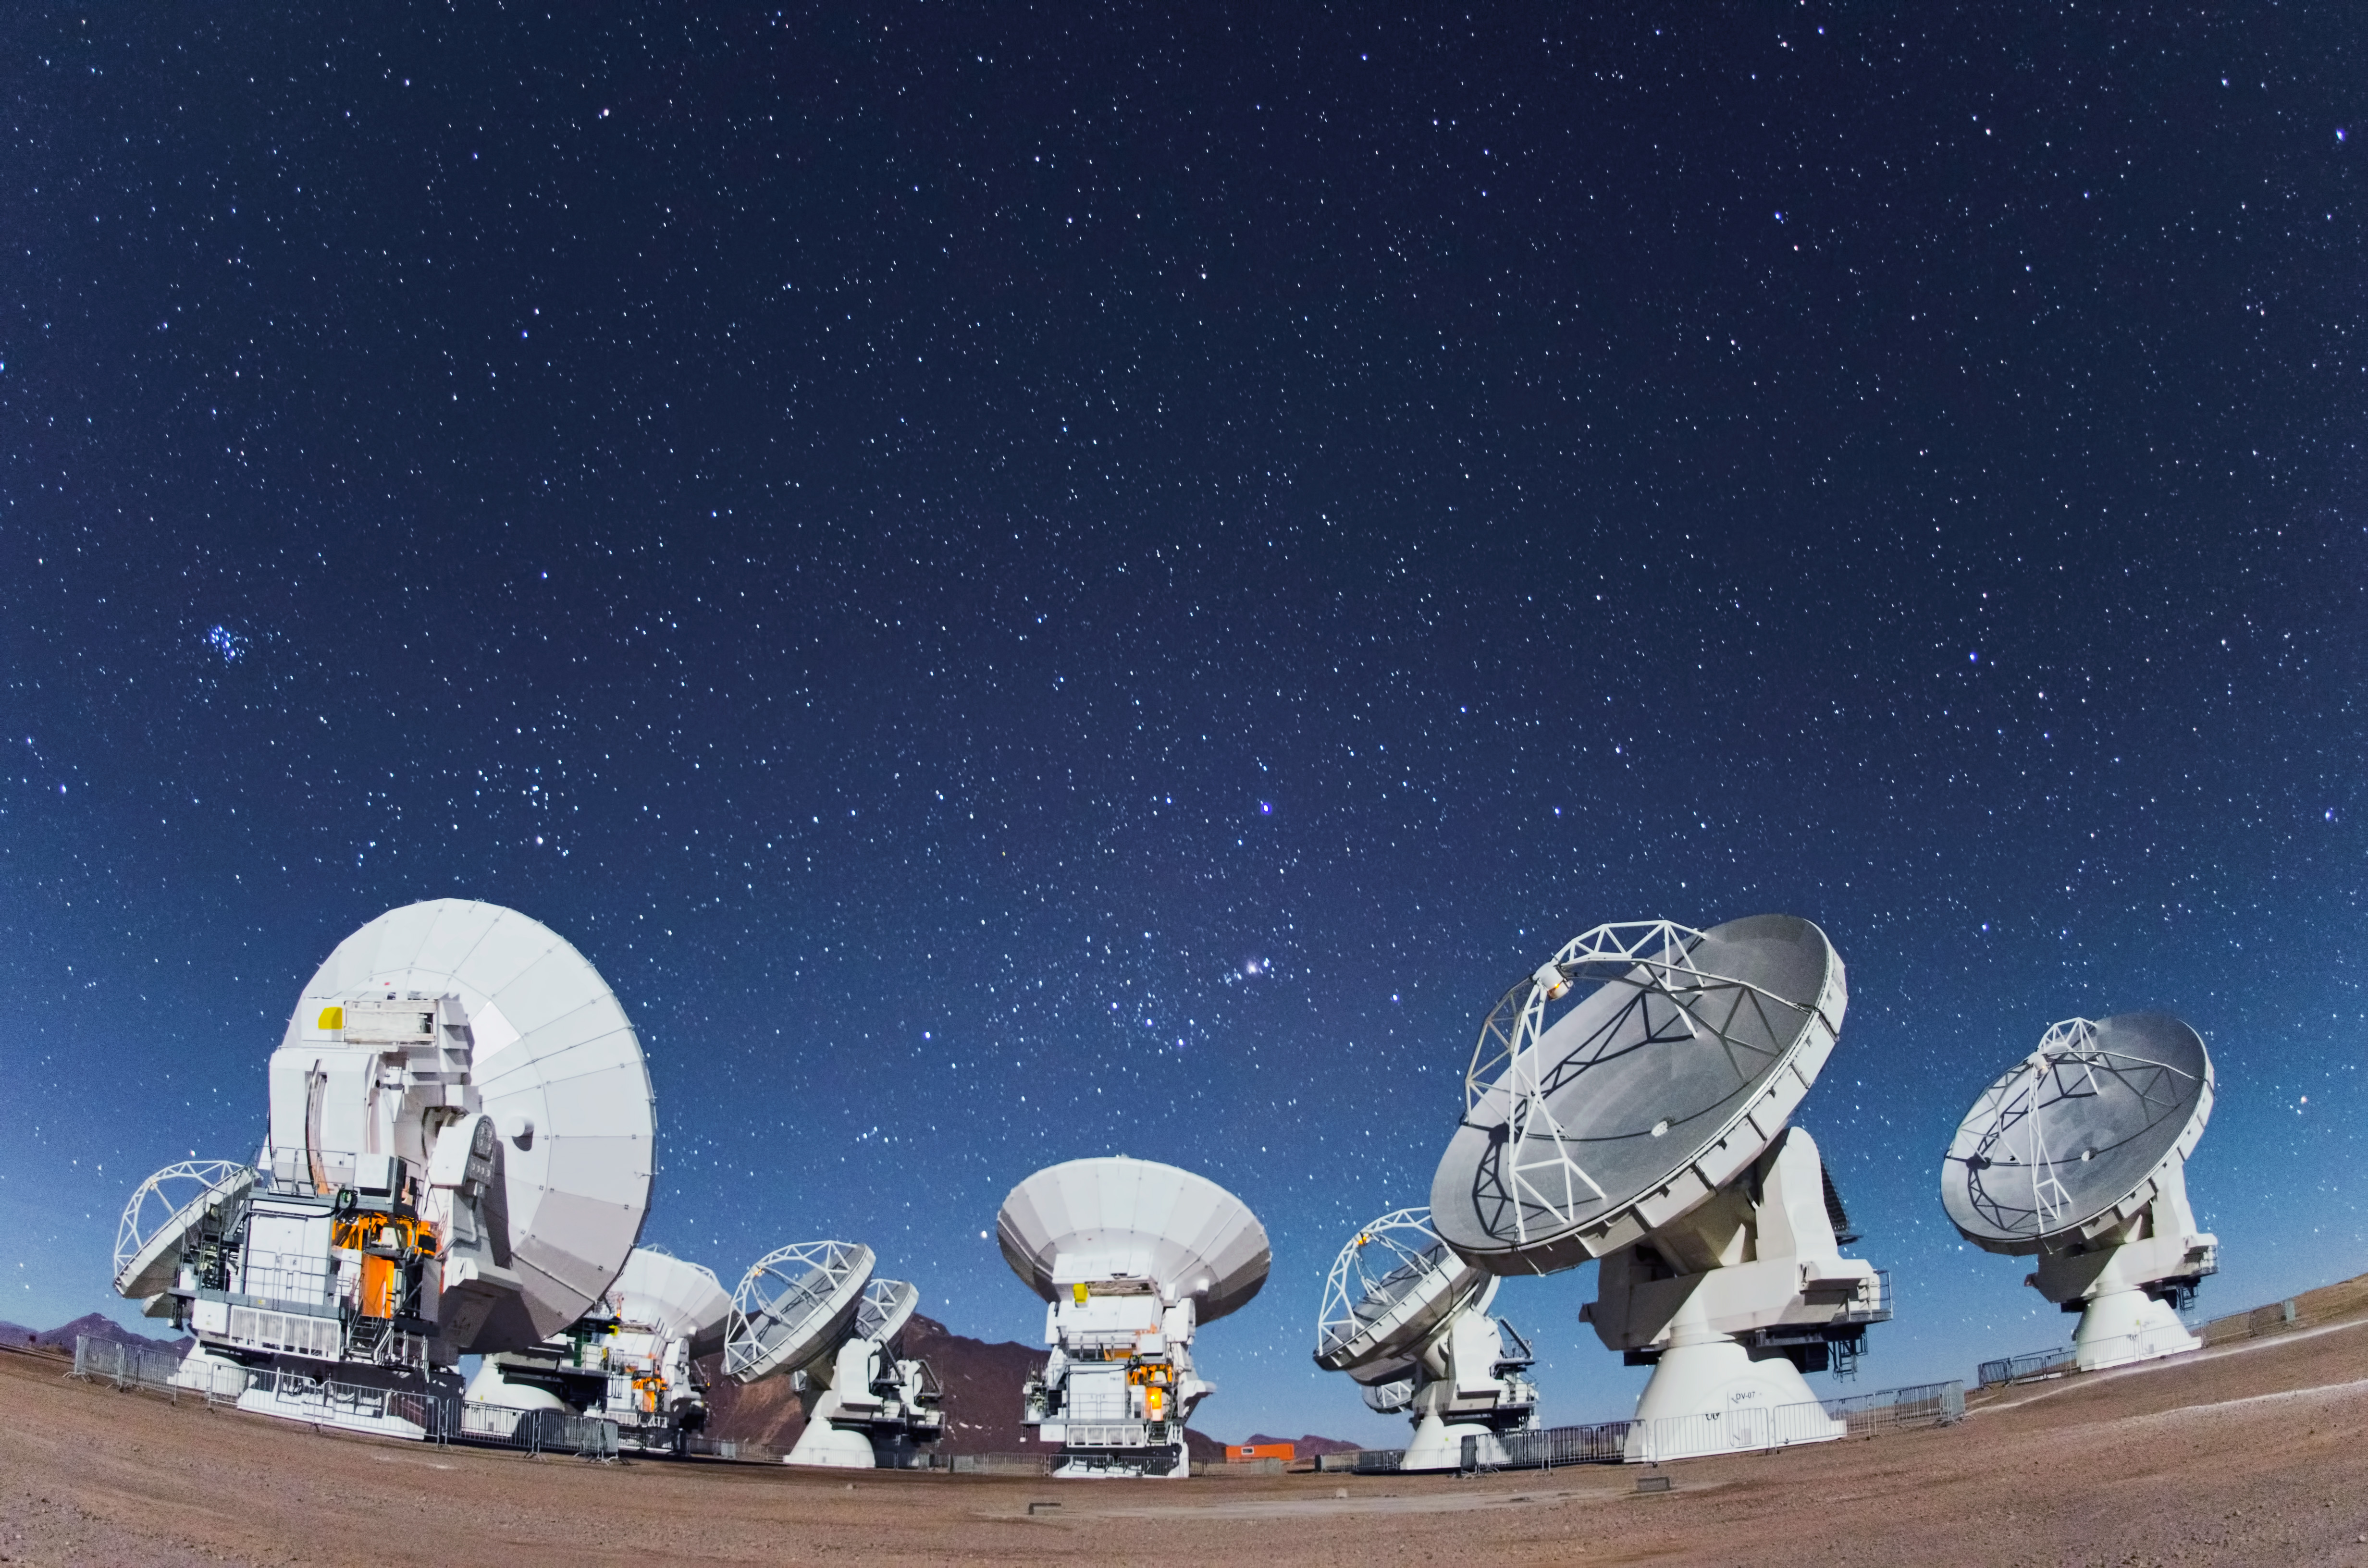

ALMA antennas

Eyes on the sky pointing here, there and everywhere. Together, these ALMA antennas are in operation at the 5000-meter-altitude Array Operations Site on the Chajnantor plateau in the Chilean Andes.

Credit: ESO